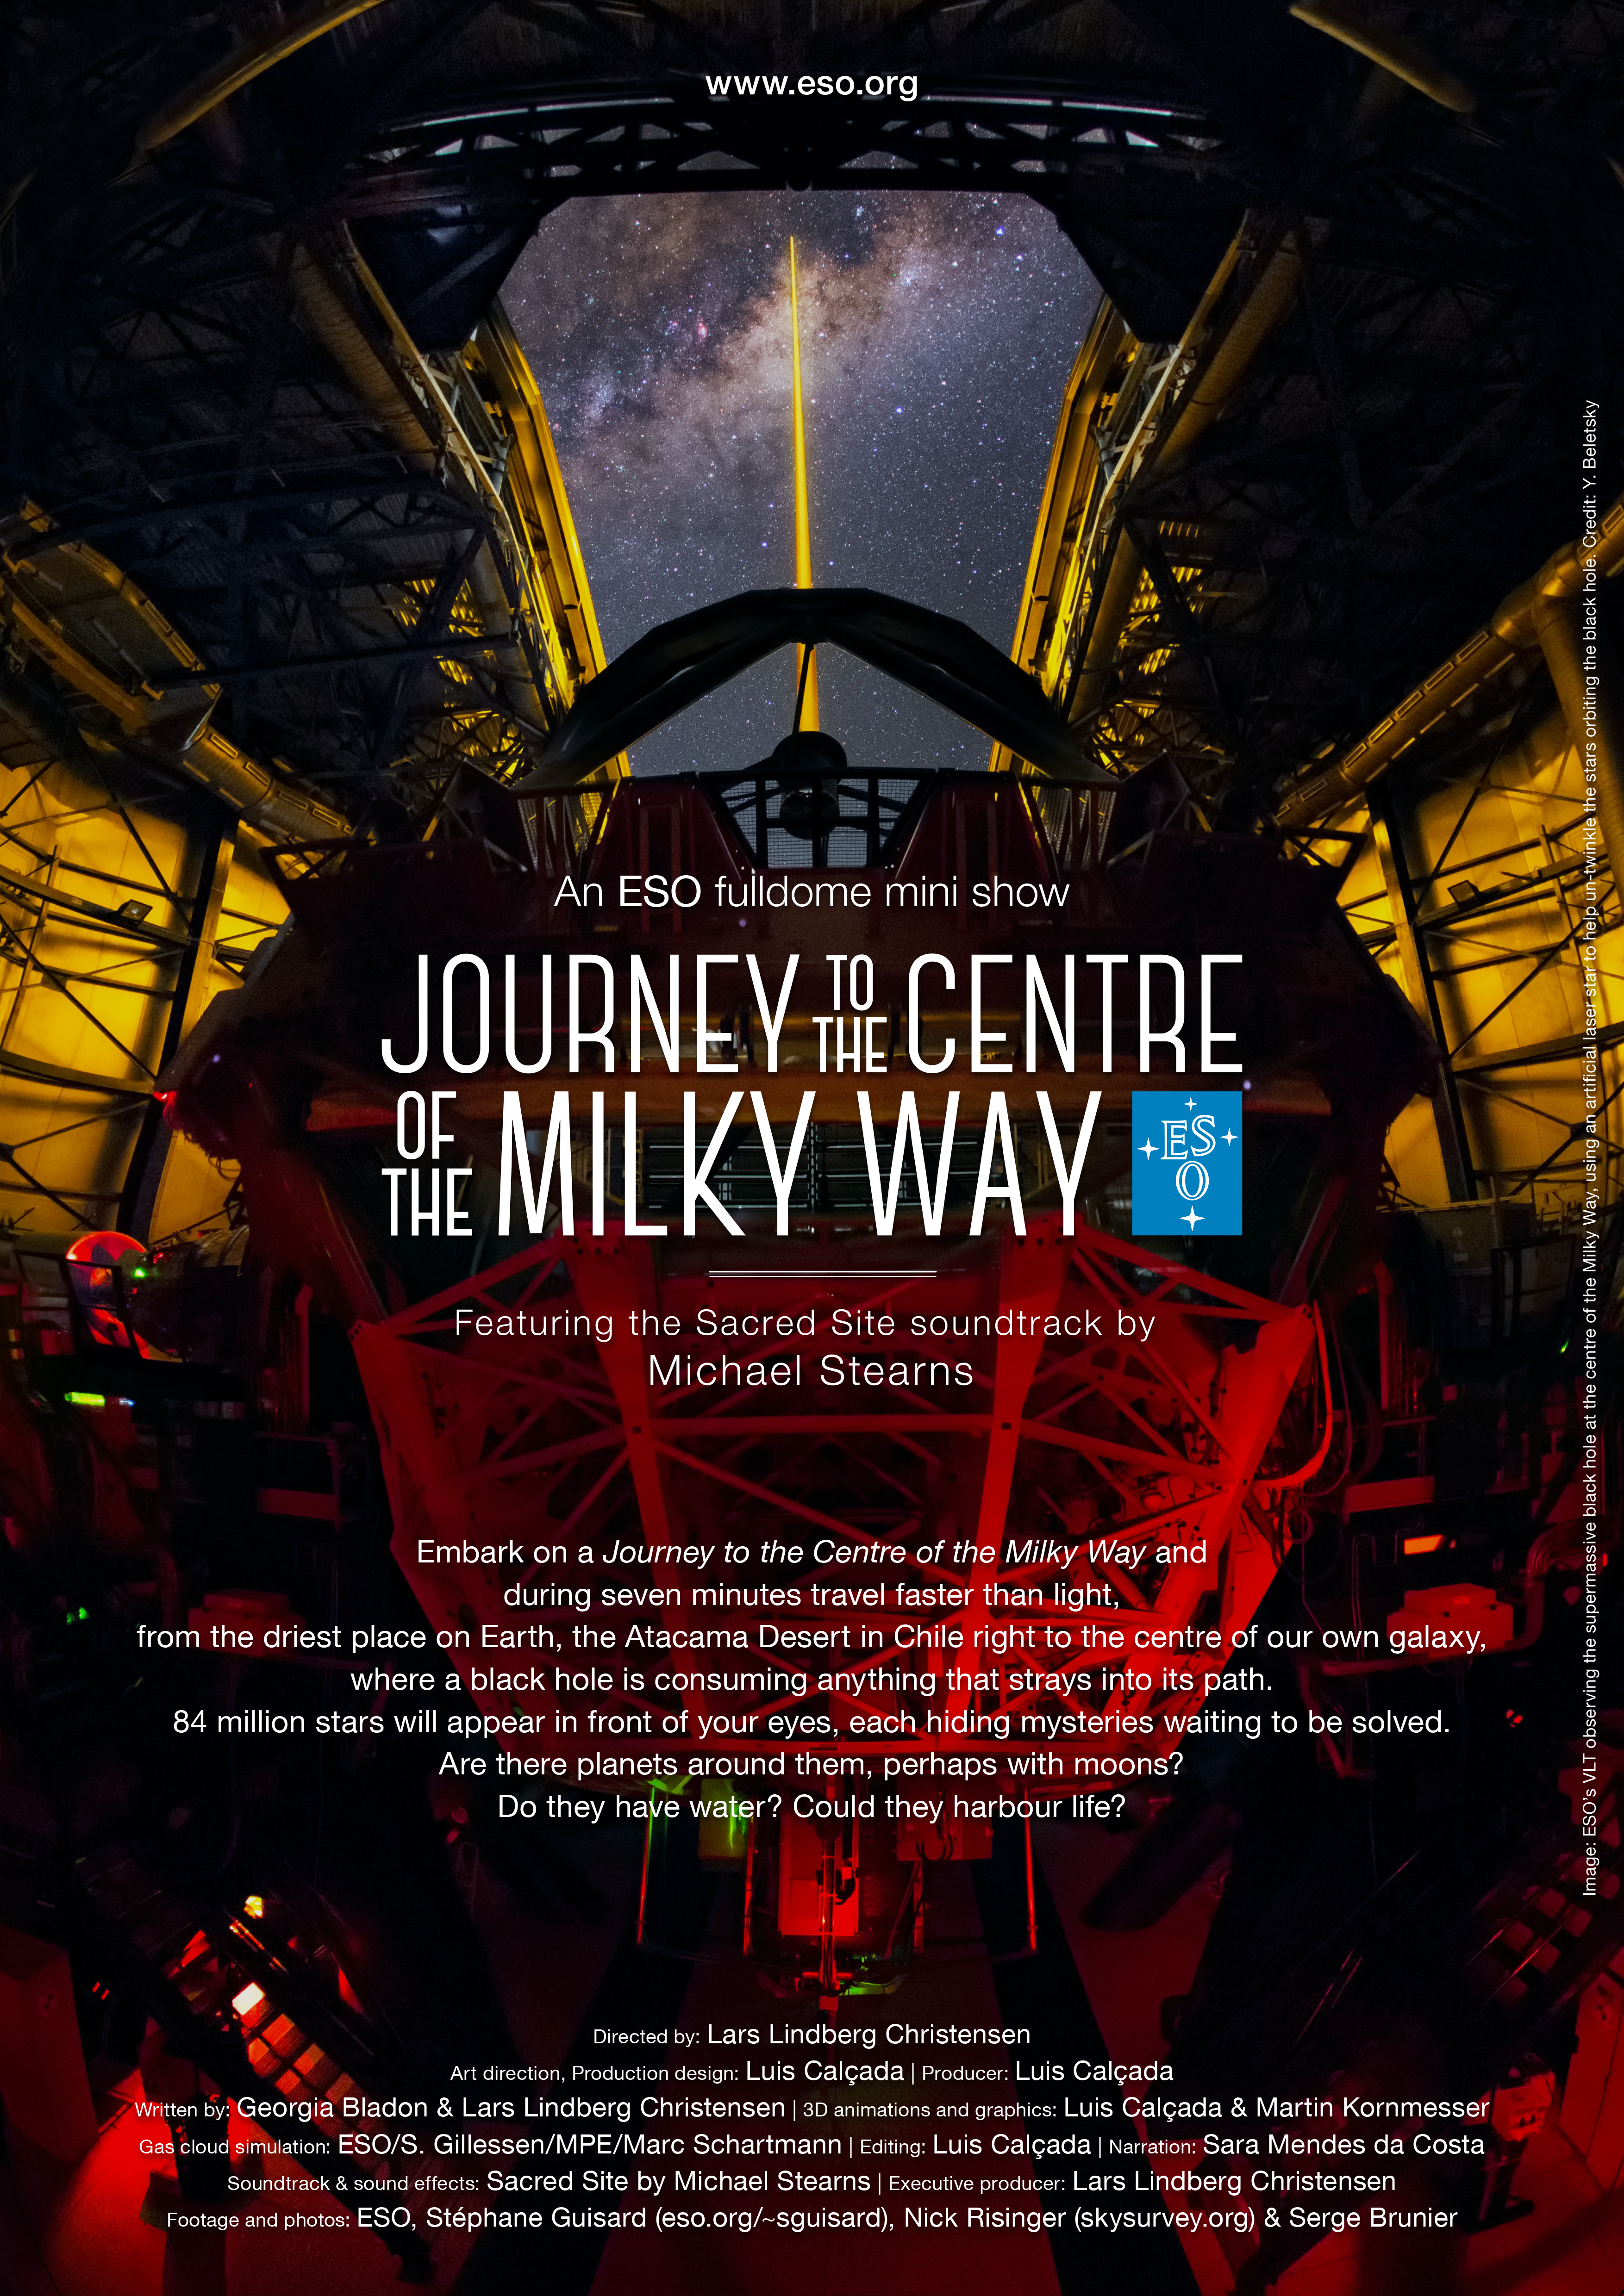

Journey to the centre of the Milky Way

What lies at the heart of our galaxy? For twenty years, ESO’s Very Large Telescope and the Keck telescopes have observed the centre of the Galaxy, looking at the motion of more than a hundred stars and identifying the position of an otherwise invisible object — the supermassive black hole at the centre of our galaxy.

Journey to the Centre of the Milky Way is the first short fulldome planetarium show produced in-house by ESO. Embark on this journey and travel faster than light, from the driest place on Earth, the Atacama Desert in Chile right to the centre of our own galaxy, where a black hole is consuming anything that strays into its path. 84 million stars will appear in front of your eyes, each hiding mysteries waiting to be solved. Are there planets around them, perhaps with moons? Do they have water? Could they harbour life?

Journey to the Centre of the Milky Way fulldome planetarium mini-show was produced in-house by ESO for its Planetarium and Visitor Centre, the ESO Supernova, due to open in 2017. Available for free in 4k resolution, the mini-show can be downloaded and used by any planetarium in the world.

This poster is available for download in PDF format on this link.

Credit: ESO